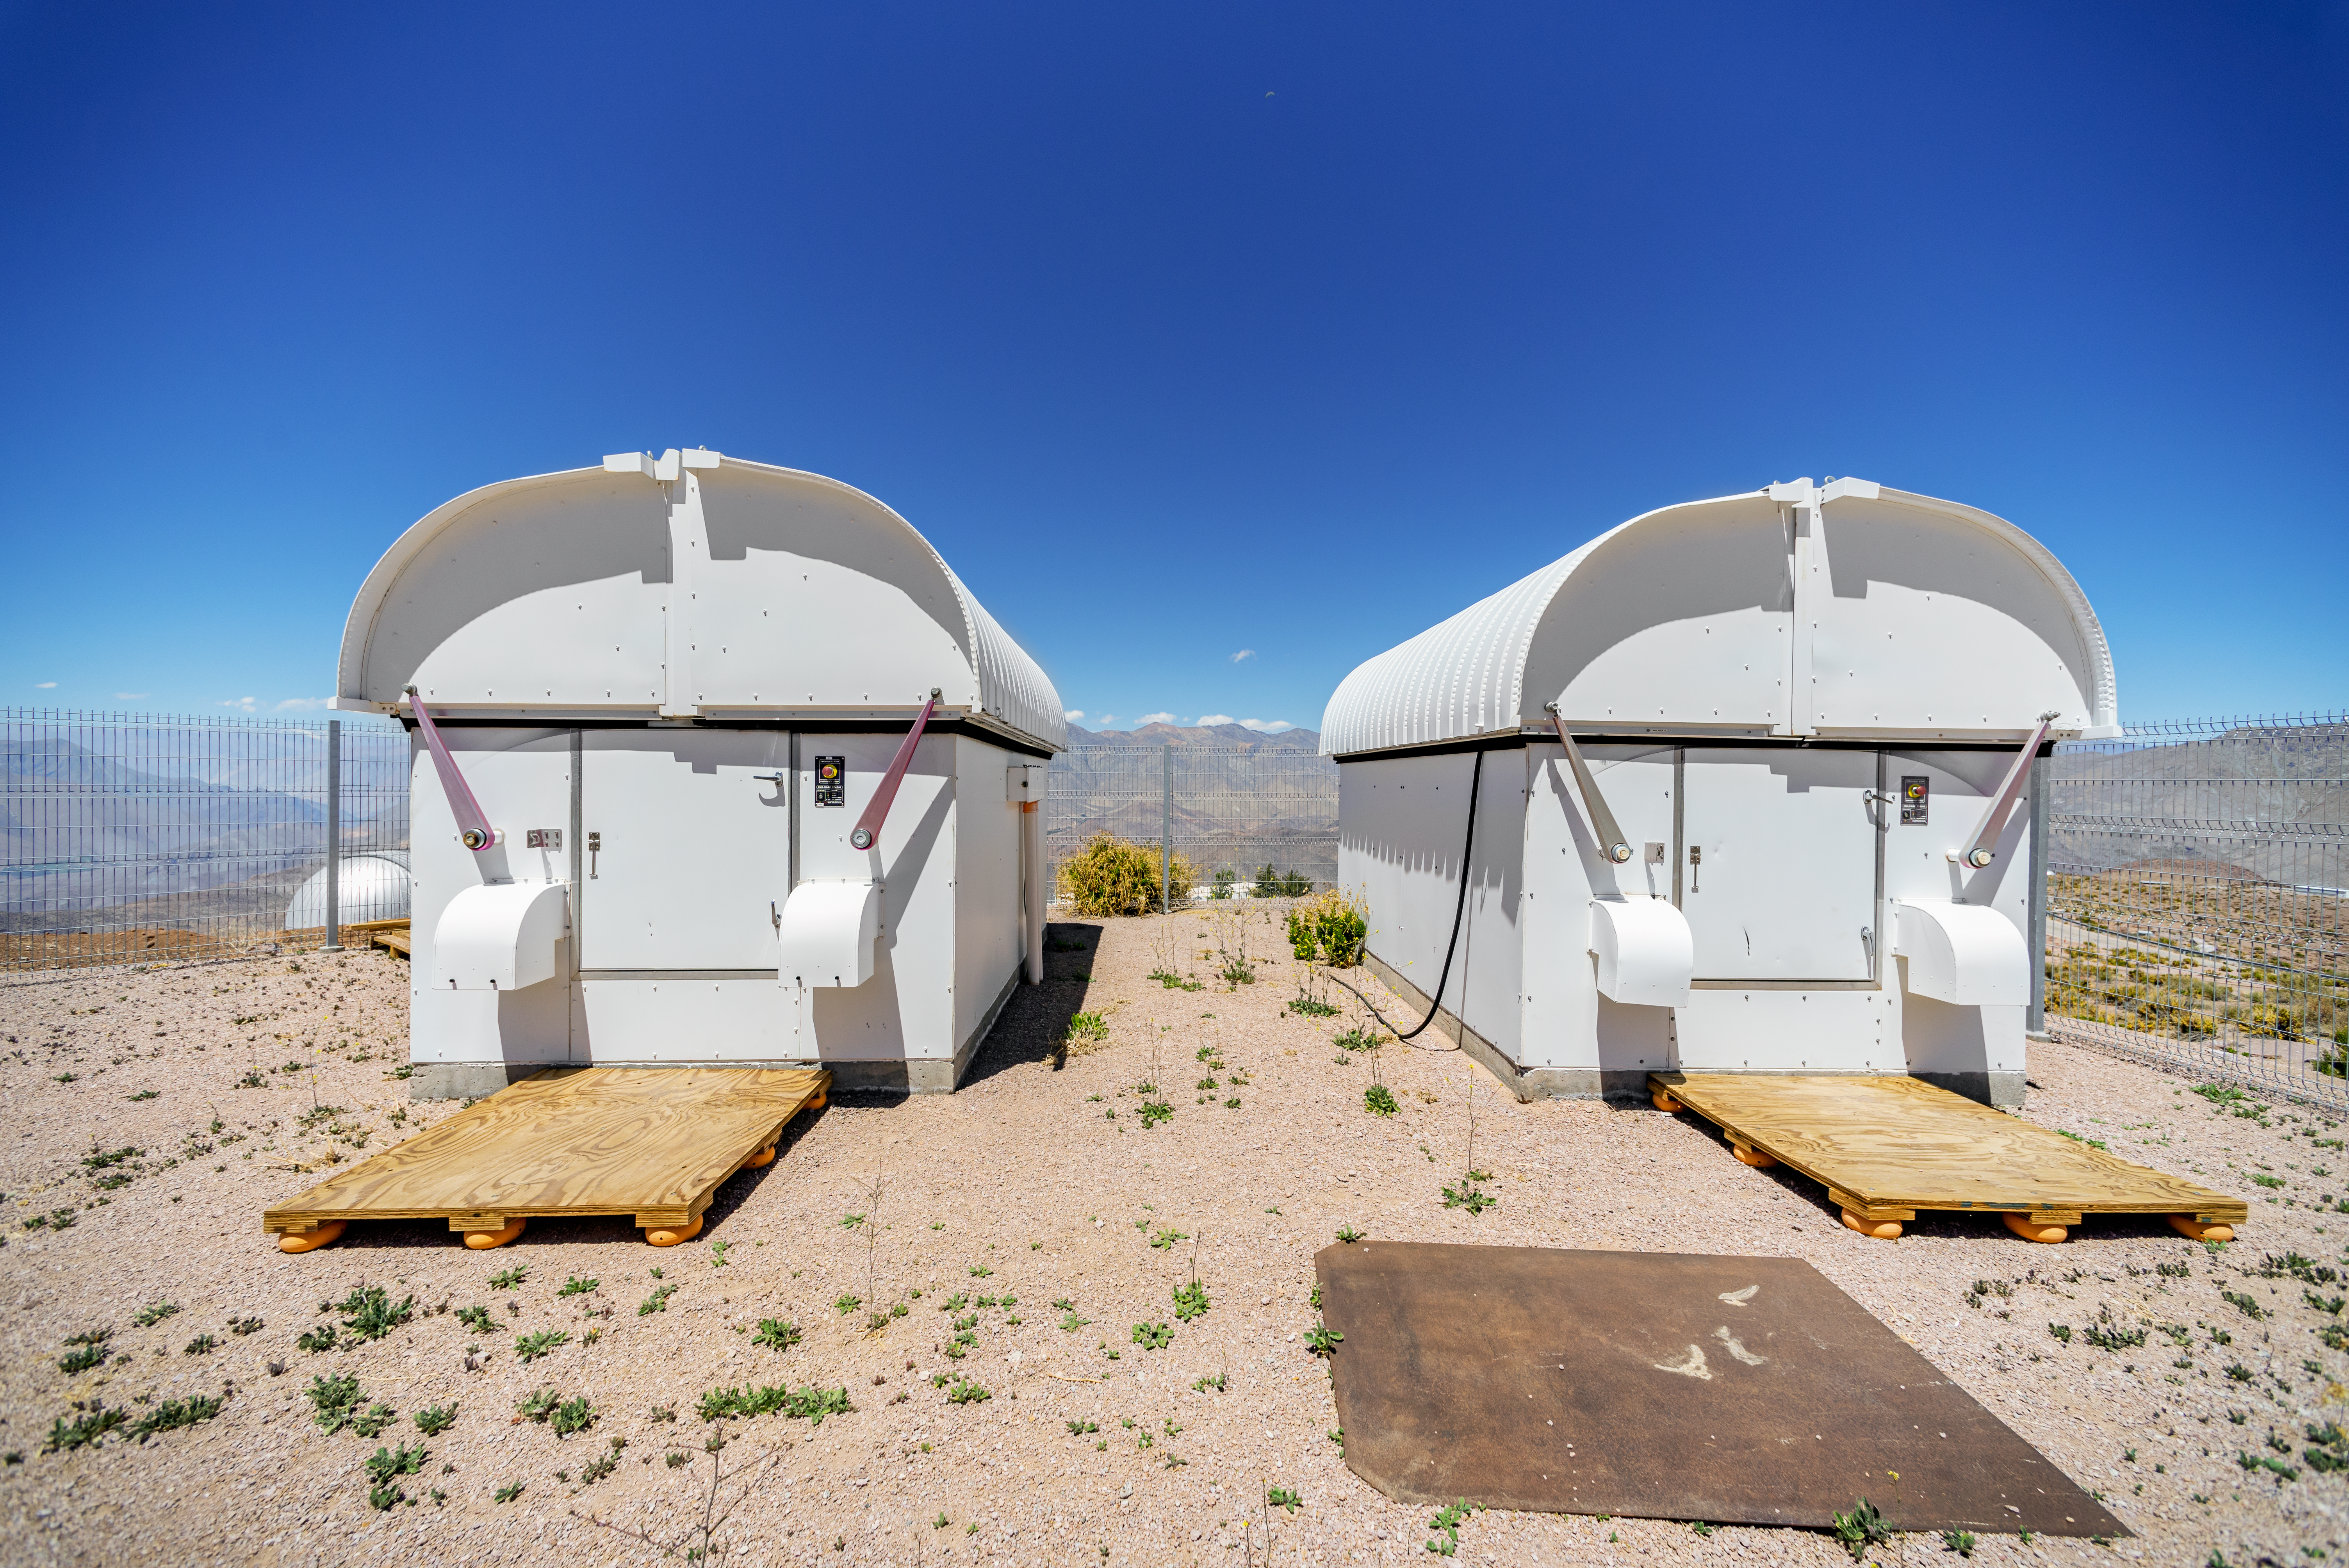

Las Cumbres Observatory 0.4-meter Telescopes

Las Cumbres Observatory is a worldwide network of robotic telescopes, including two 0.4-meter telescopes at Cerro Tololo Inter-American Observatory in Chile. These enclosures also host ASAS-SN 2 (Cassius) and ASAS-SN 5 (Bohdan Paczyński).

Credit: CTIO/NOIRLab/NSF/AURA